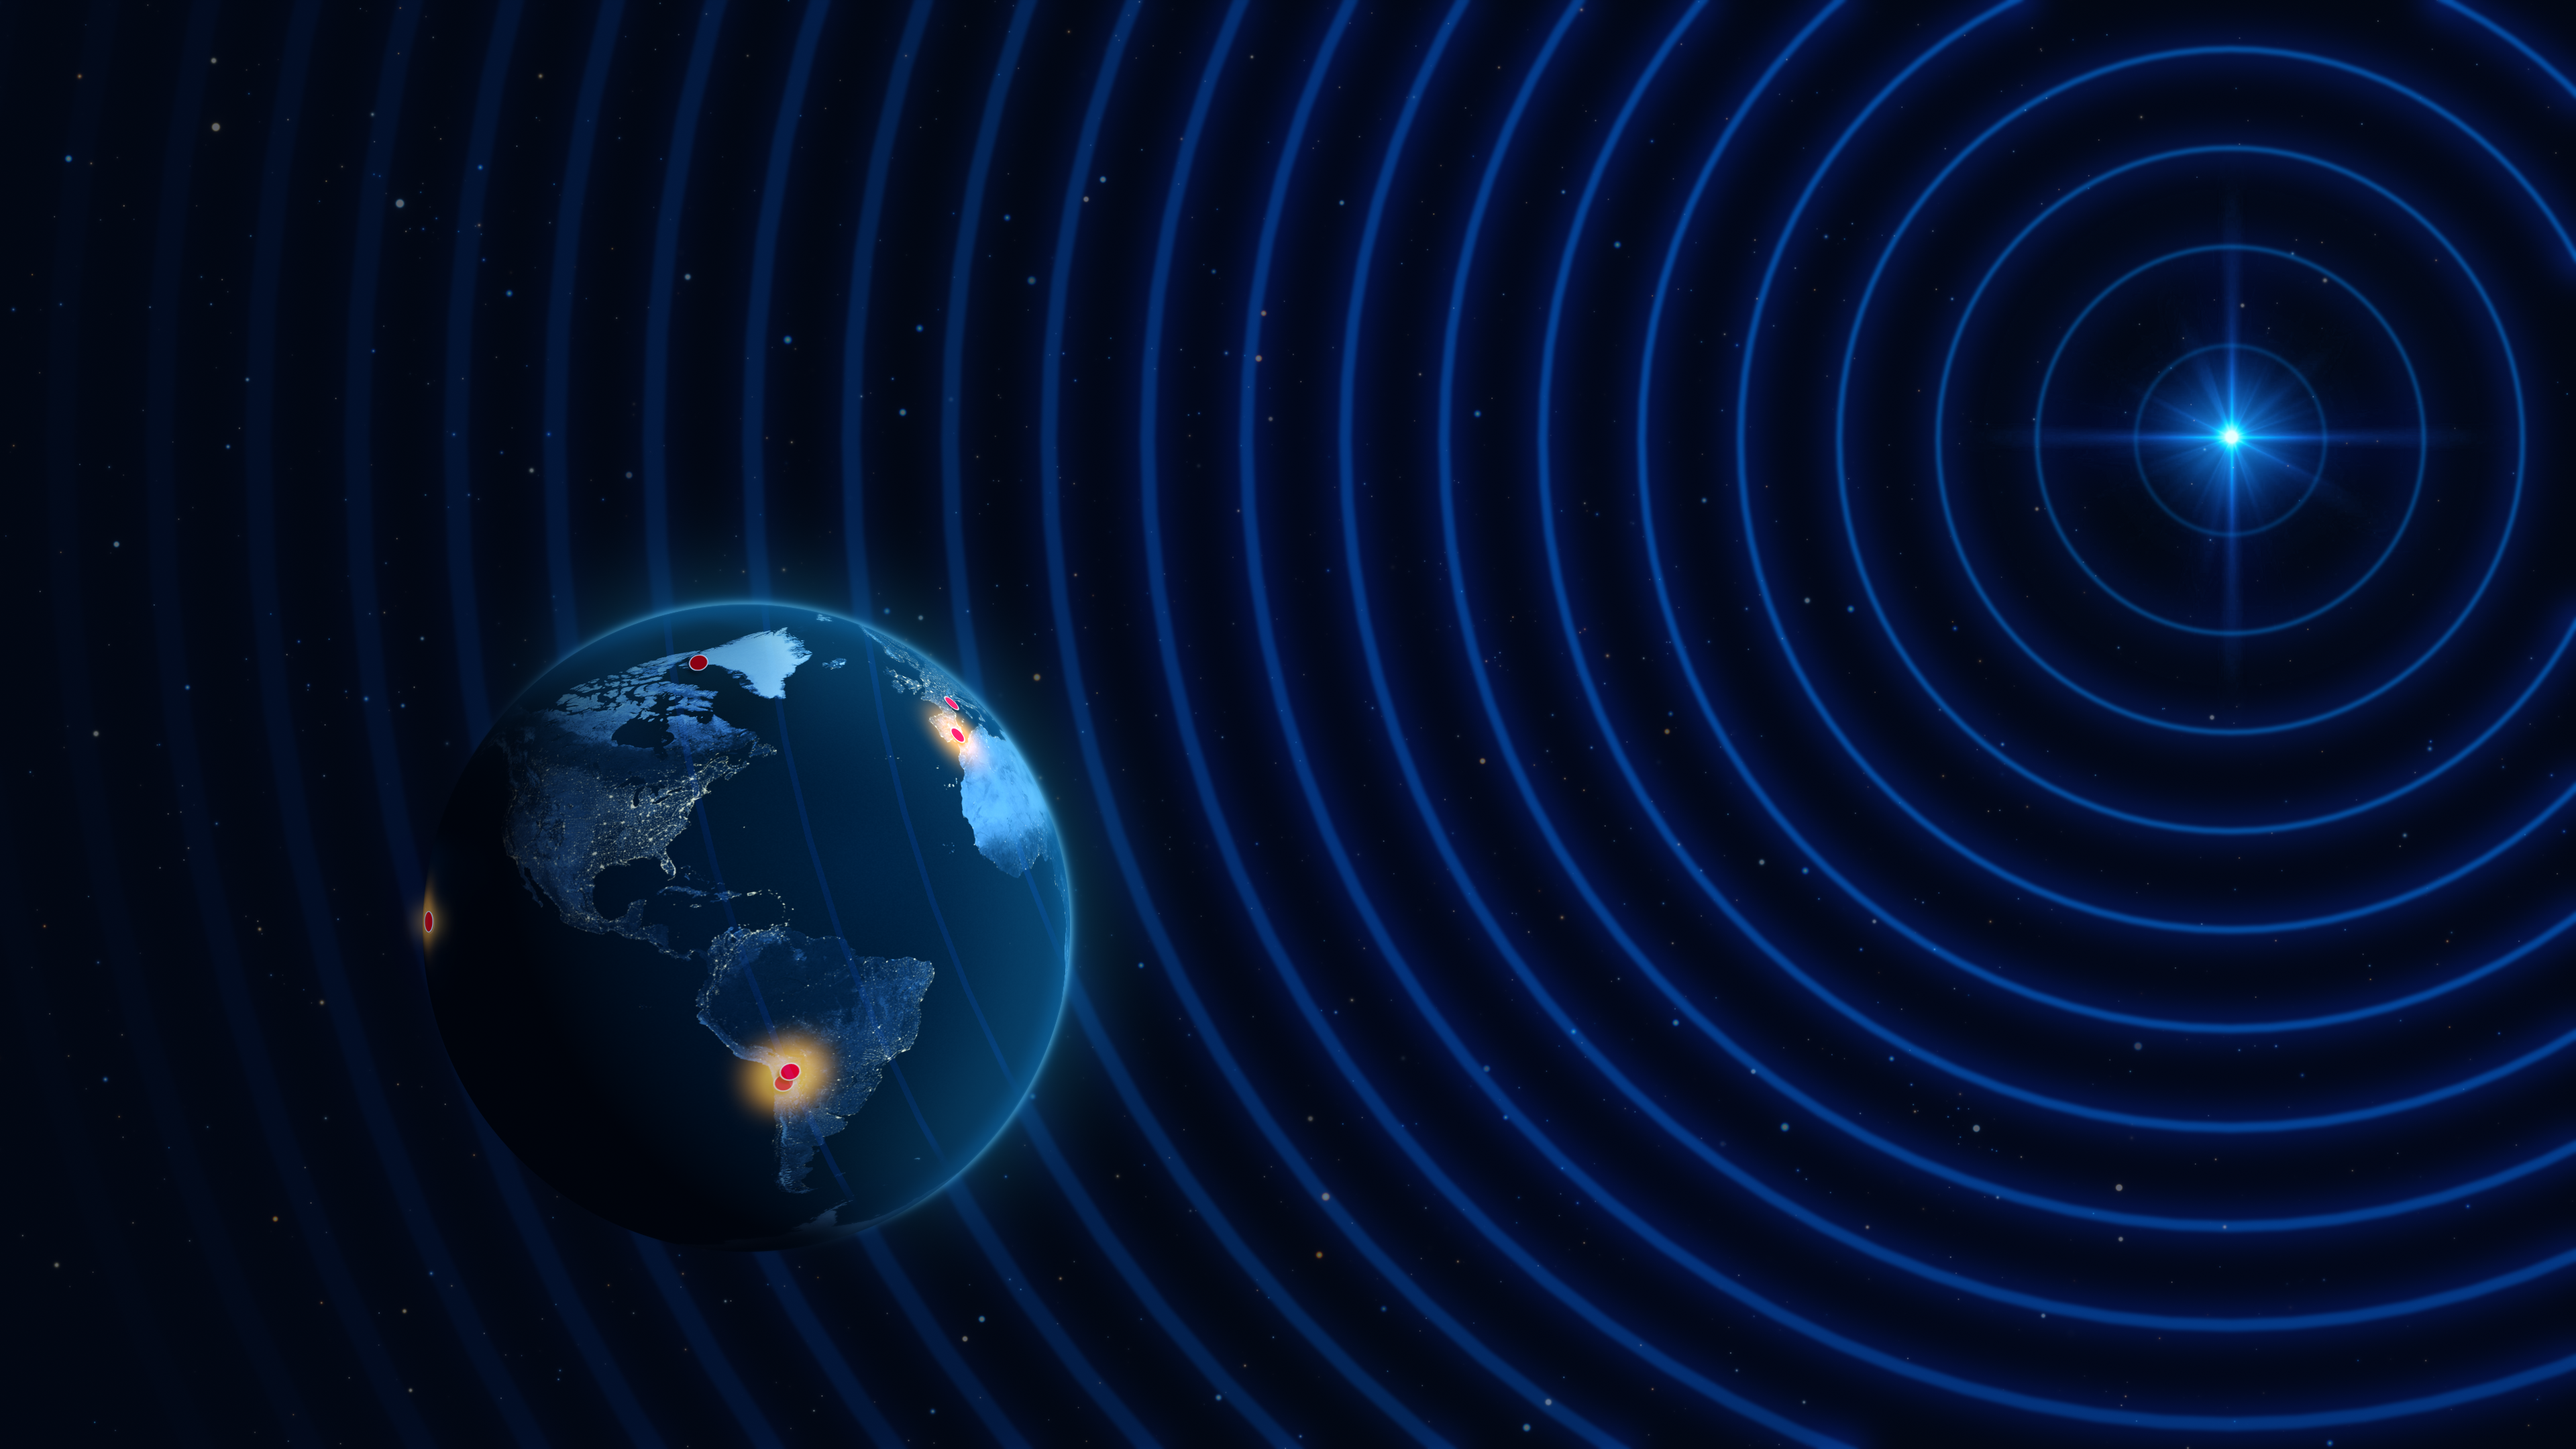

Illustration of the highest-resolution detections ever made from the surface of Earth

This artist’s impression shows the locations of multiple radio observatories across the planet, which participated in a pilot experiment conducted by the Event Horizon Telescope (EHT) Collaboration that obtained the highest-resolution observations from the ground. The test observations detected light from distant galaxies at a wavelength of 0.87 mm and were made with some of the observatories (in red) that are part of the EHT, a virtual Earth-sized telescope. One of these distant, point-like galaxies is represented on the top right, sending out radio signals all the way to Earth.

While non-ideal weather conditions hampered the observations at some of the sites, the team was able to observe multiple galaxies using multiple stations. Robust detections were made using different pairs of telescopes, indicated as glowing dots: the Atacama Large Millimeter/submillimeter Array (ALMA) and the Atacama Pathfinder EXperiment (APEX) in the Atacama Desert in Chile, ALMA and the IRAM 30-meter telescope in Spain, and ALMA and the Submillimeter Array in Hawaiʻi.

The EHT Collaboration is famous for connecting telescopes around the world, using a technique called very long baseline interferometry, to obtain images of supermassive black holes. Previous EHT observations were made at a wavelength of 1.3 mm. By observing a distant active galaxy at a lower wavelength, researchers were able to capture even higher resolution images without forming a bigger virtual telescope.

Credit: ESO/M. Kornmesser